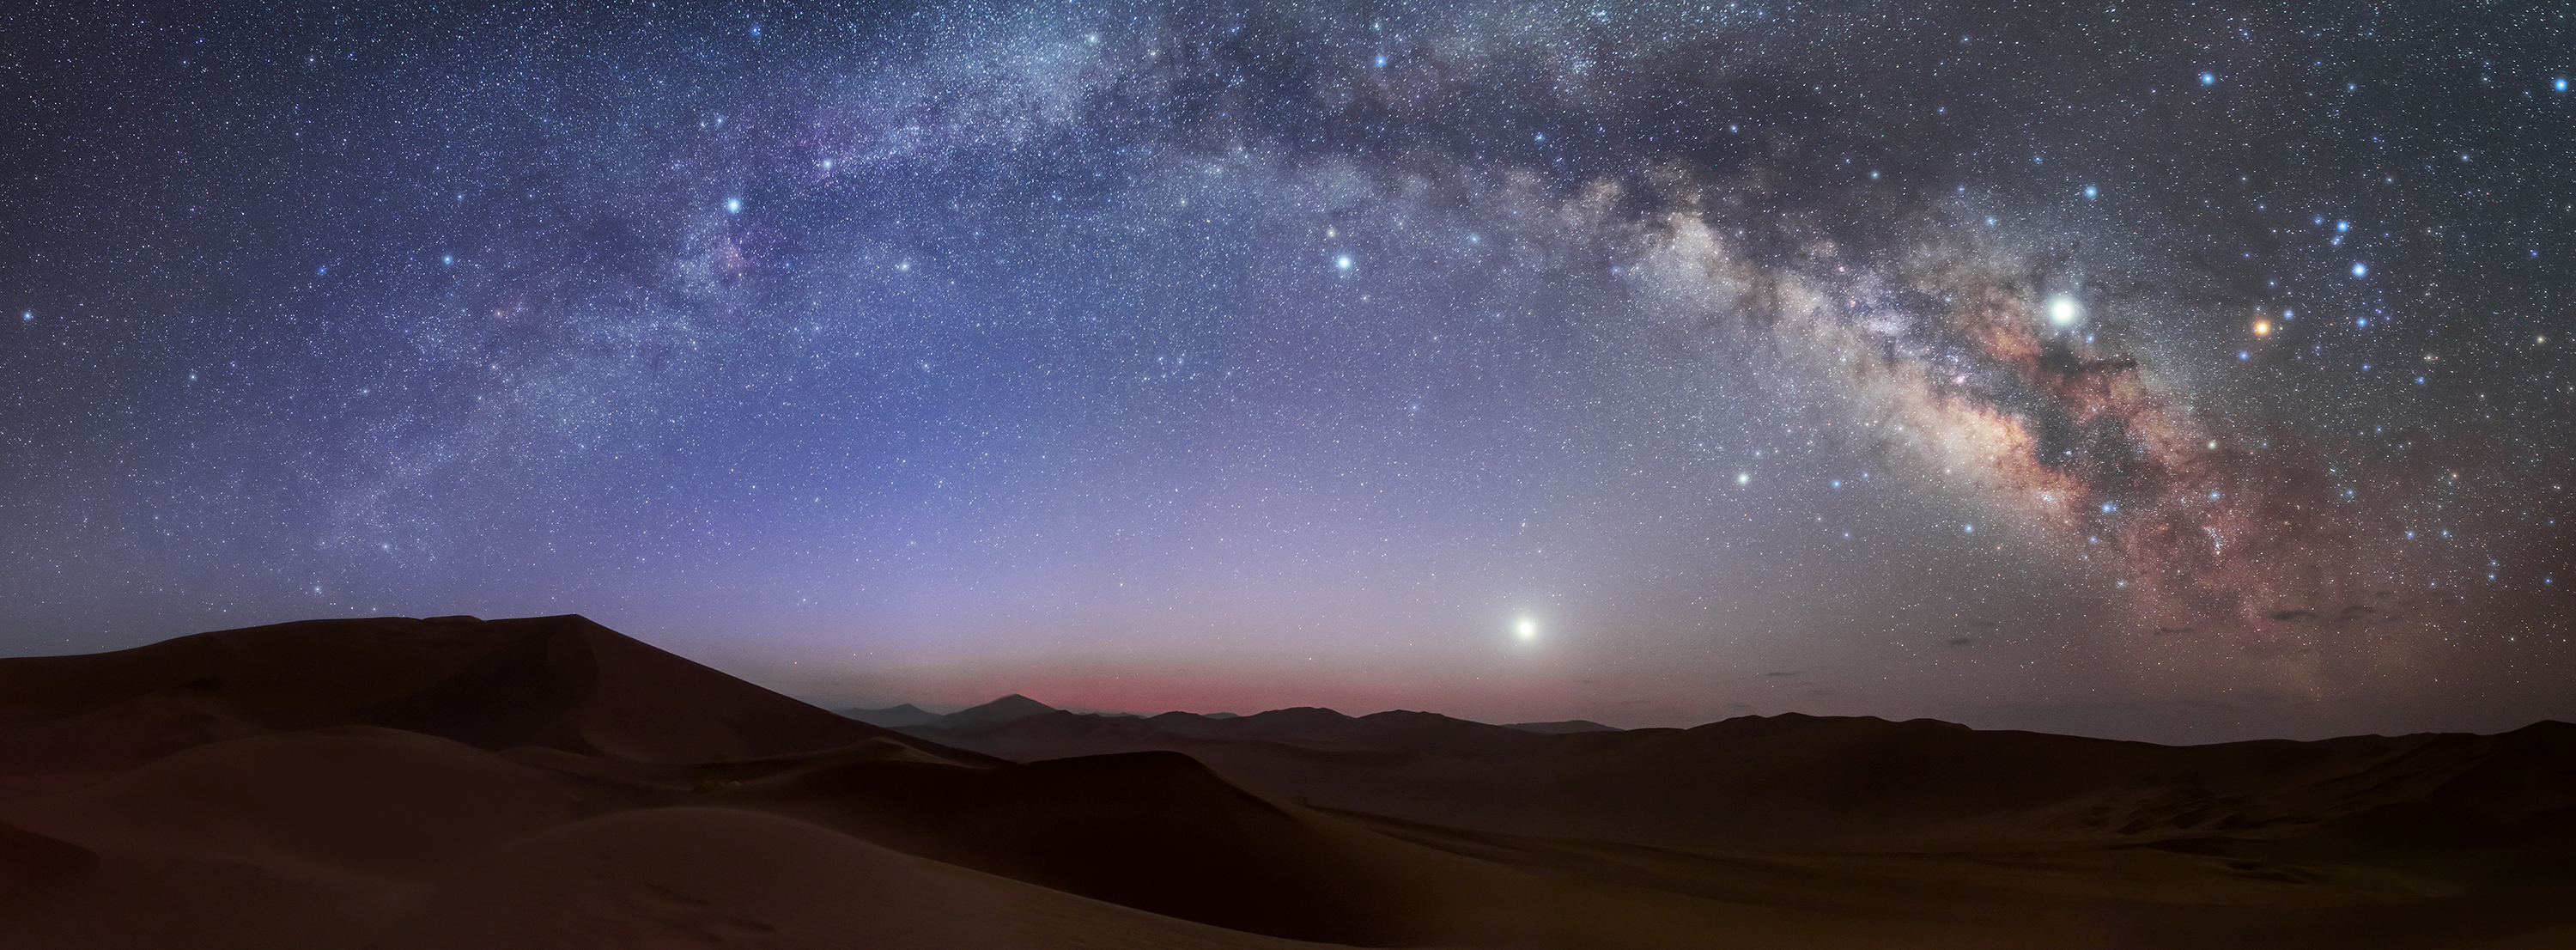

Wide star fields, Second Place

Second place in the 2021 IAU OAE Astrophotography Contest, category Wide star fields: Milky Way Arch over Lut Desert, Iran, by Amirreza Kamkar, Iran (Islamic Republic of).

This panoramic dawn image shows the majestic band of the Milky Way – our home Galaxy – made up of a few hundred billion stars, among other structures, most of which are not detectable by our eyes, or in some cases even directly with telescopes. The appearance of the band is because the Milky Way is a disc-shaped galaxy, and we (Earth/Solar System) are situated within the disc.

Diverse cultures and traditions around the world each have their own name and cultural stories for the Milky Way. The dark regions visible in the Milky Way are large, dense, cool nebulae (clouds of dust and gas), which obscure the light from stars in the Milky Way. The Indigenous Australians associate stories with the dark patches of the Milky Way, one of the most prominent being the Emu in the Sky (called Tchingal in Wotjobaluk country). In and around the band of the Milky Way there are a vast range of star clusters, two familiar ones are M6 (Butterfly cluster) and M7 (Ptolemy’s cluster).

The bright point just above the horizon is the planet Venus (known to the Boorong people of Indigenous Australia as Chargee Gnowee, elder sister of the Sun). Within the band of the Milky Way the brightest point in the image is the planet Jupiter (called Ginabongbearp, the Sulphur-crested white cockatoo by the Boorong). The planet Saturn is the bright point between Venus and Jupiter (closer to Venus than Jupiter).

There are two constellations and one asterism that can be easily discerned in the image: Aquila, Scorpio (Maui’s Hook), and Teapot (asterism in Sagittarius). In this image, the center of the Milky Way at an approximate distance of 26,000 light years from Earth, is located roughly to the top right of the Teapot spout.

The bright red-orange point to the right of Jupiter is the red supergiant star Antares and is part of the constellation Scorpio (known as Maui’s Hook in Māori and Polynesian cultures). This variation in the colour of stars is the result of temperature of the stars (lower temperature stars are redder, higher temperatures stars are bluer).

Credit: Amirreza Kamkar/IAU OAE